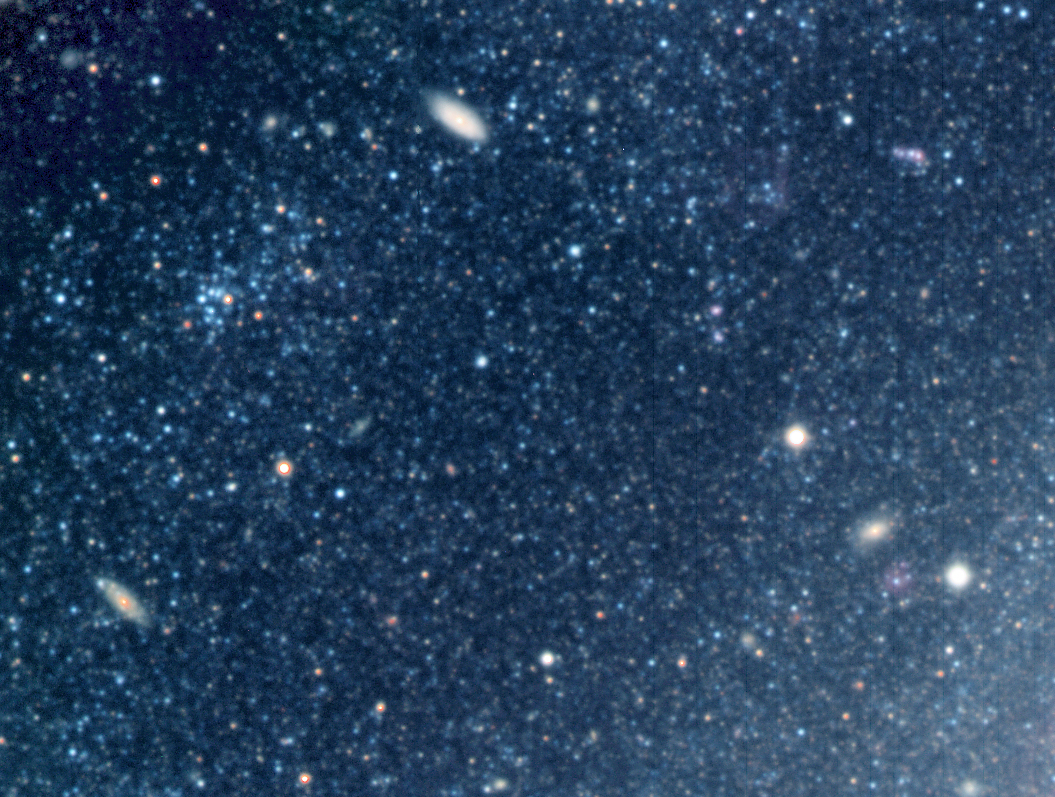

Distant galaxies behind NGC 300

An area in the outer regions of NGC 300. Disks of spiral galaxies are usually quite "thin" (some hundred light-years), as compared to their radial extent (tens of thousands of light-years across). In areas where only small amounts of dust are present, it is possible to see much more distant galaxies right through the disk of NGC 300, as demonstrated by this image.

Credit: ESO